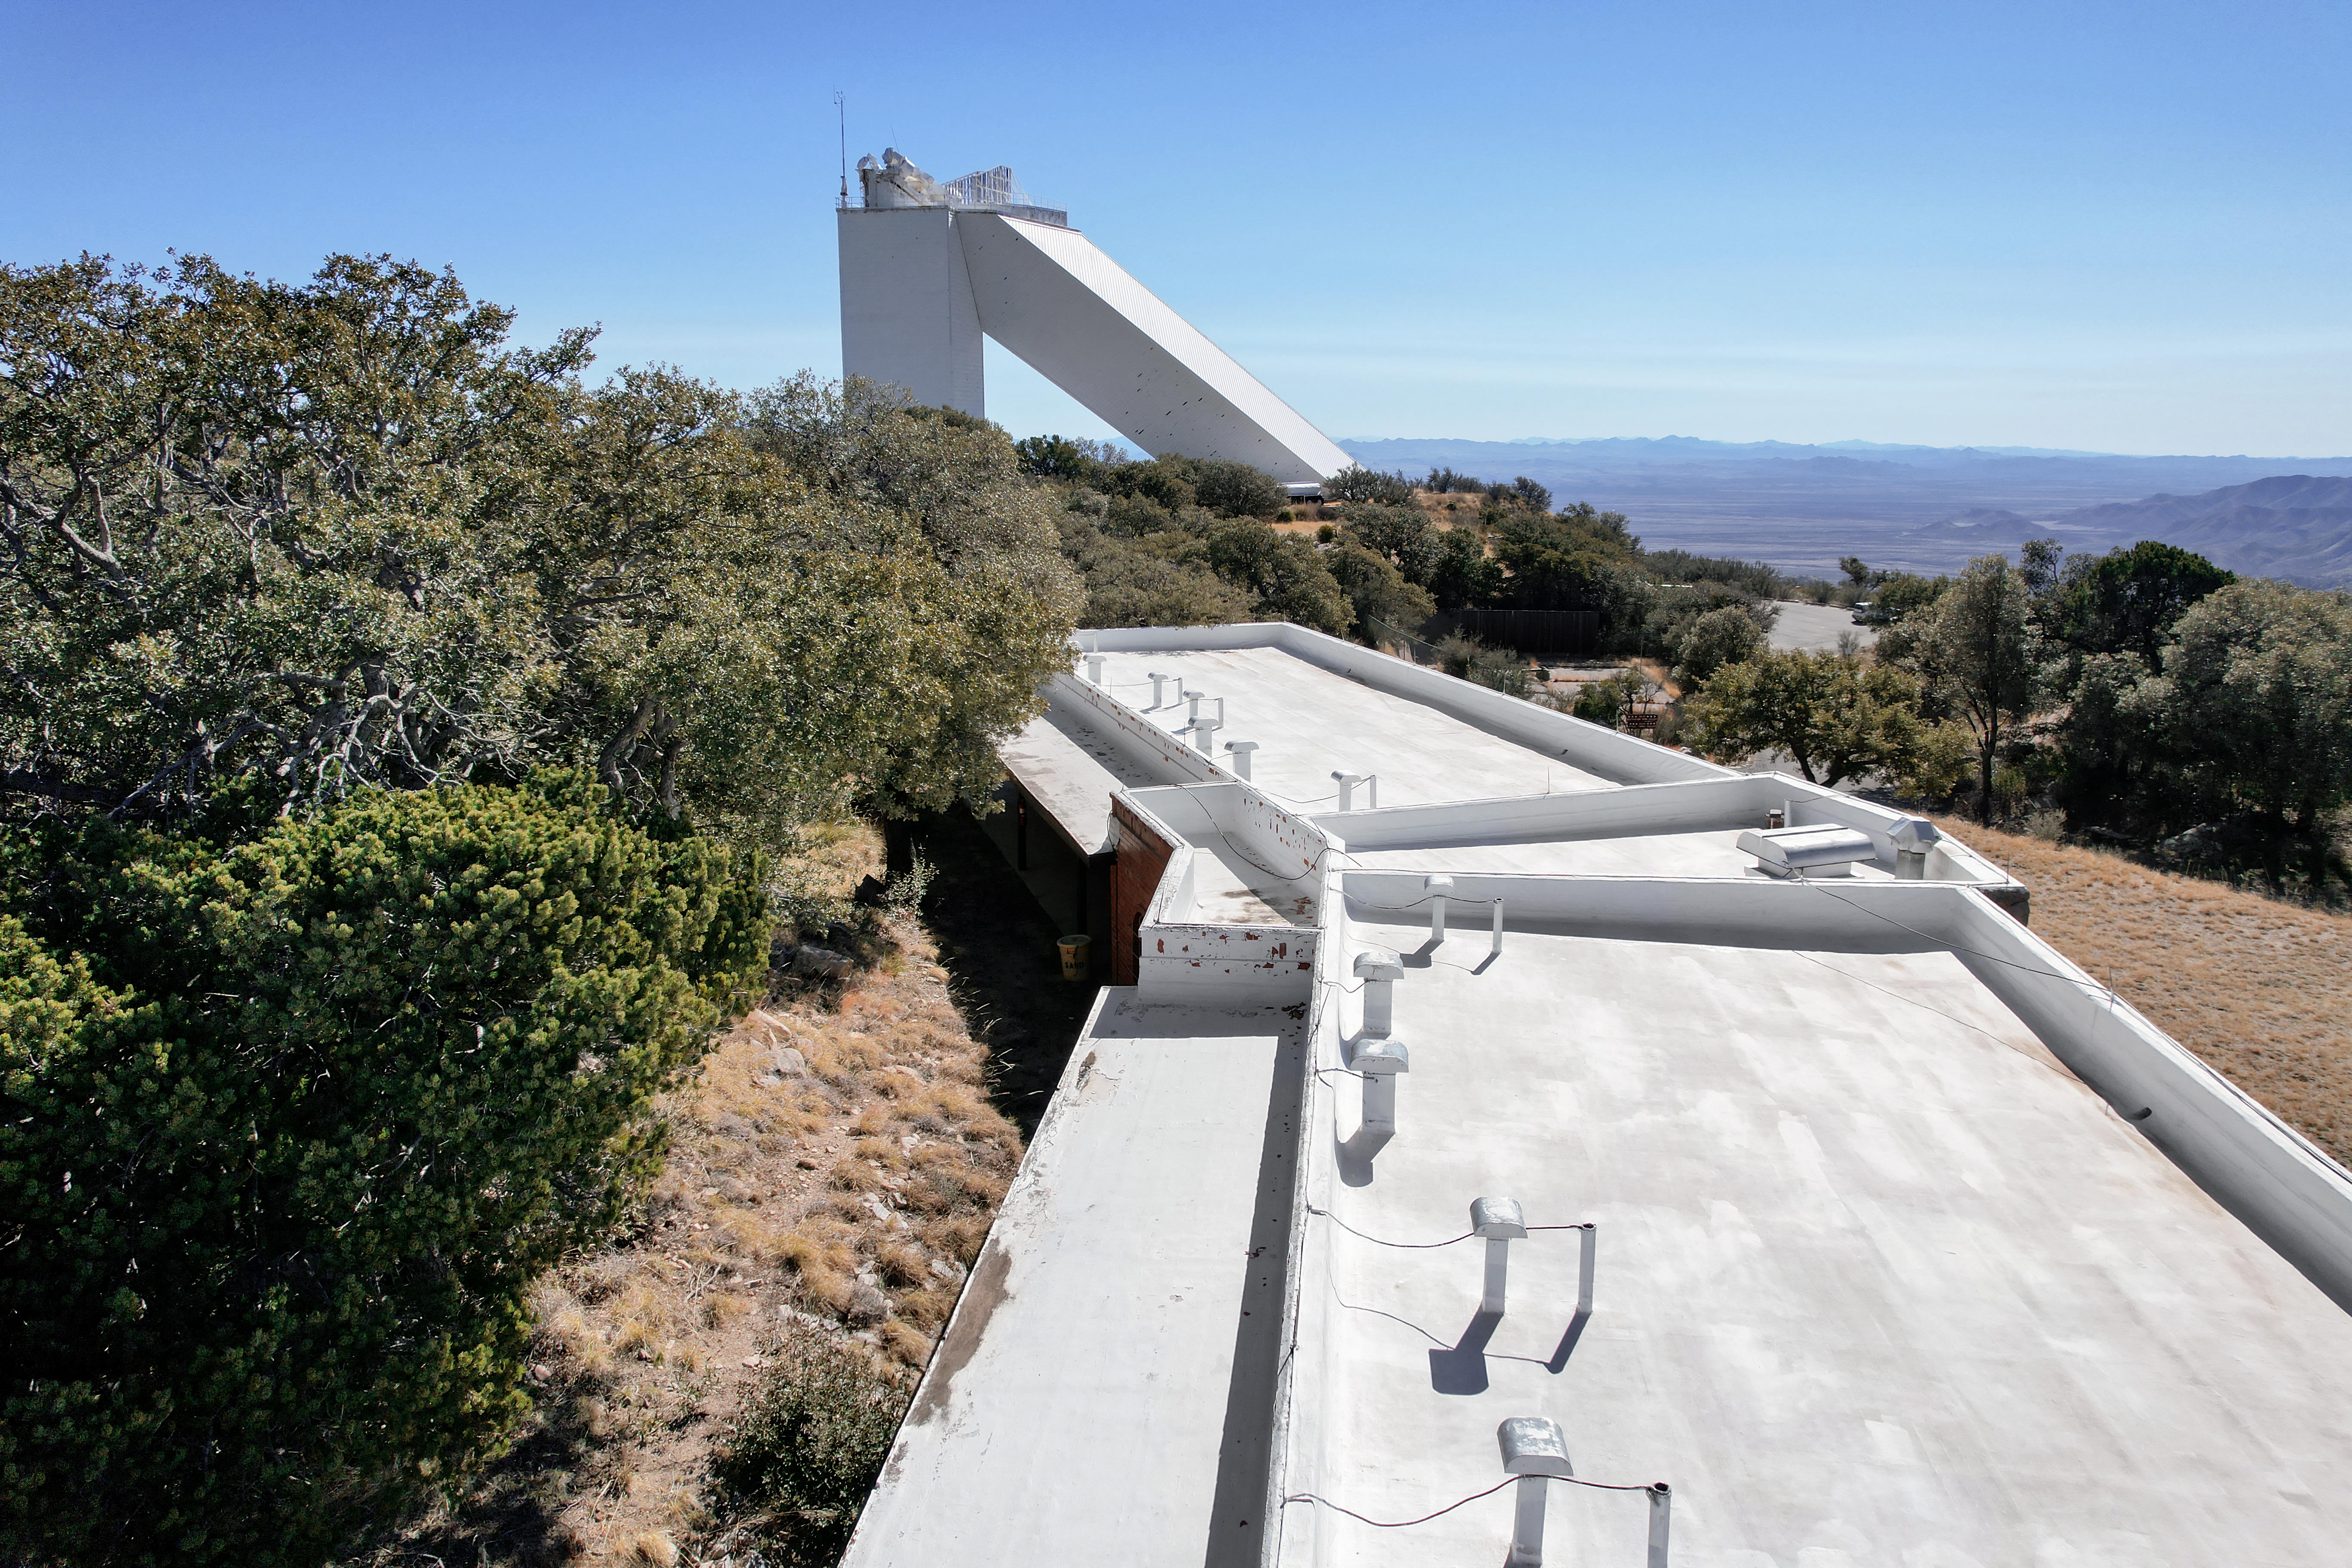

Kitt Peak National Observatory Dormitory 2

View from the roof of Dormitory 2 at Kitt Peak National Observatory (KPNO), a Program of NSF NOIRLab, from which the McMath-Pierce Solar Telescope can be seen.

Credit: KPNO/NOIRLab/NSF/AURA/P. Marenfeld